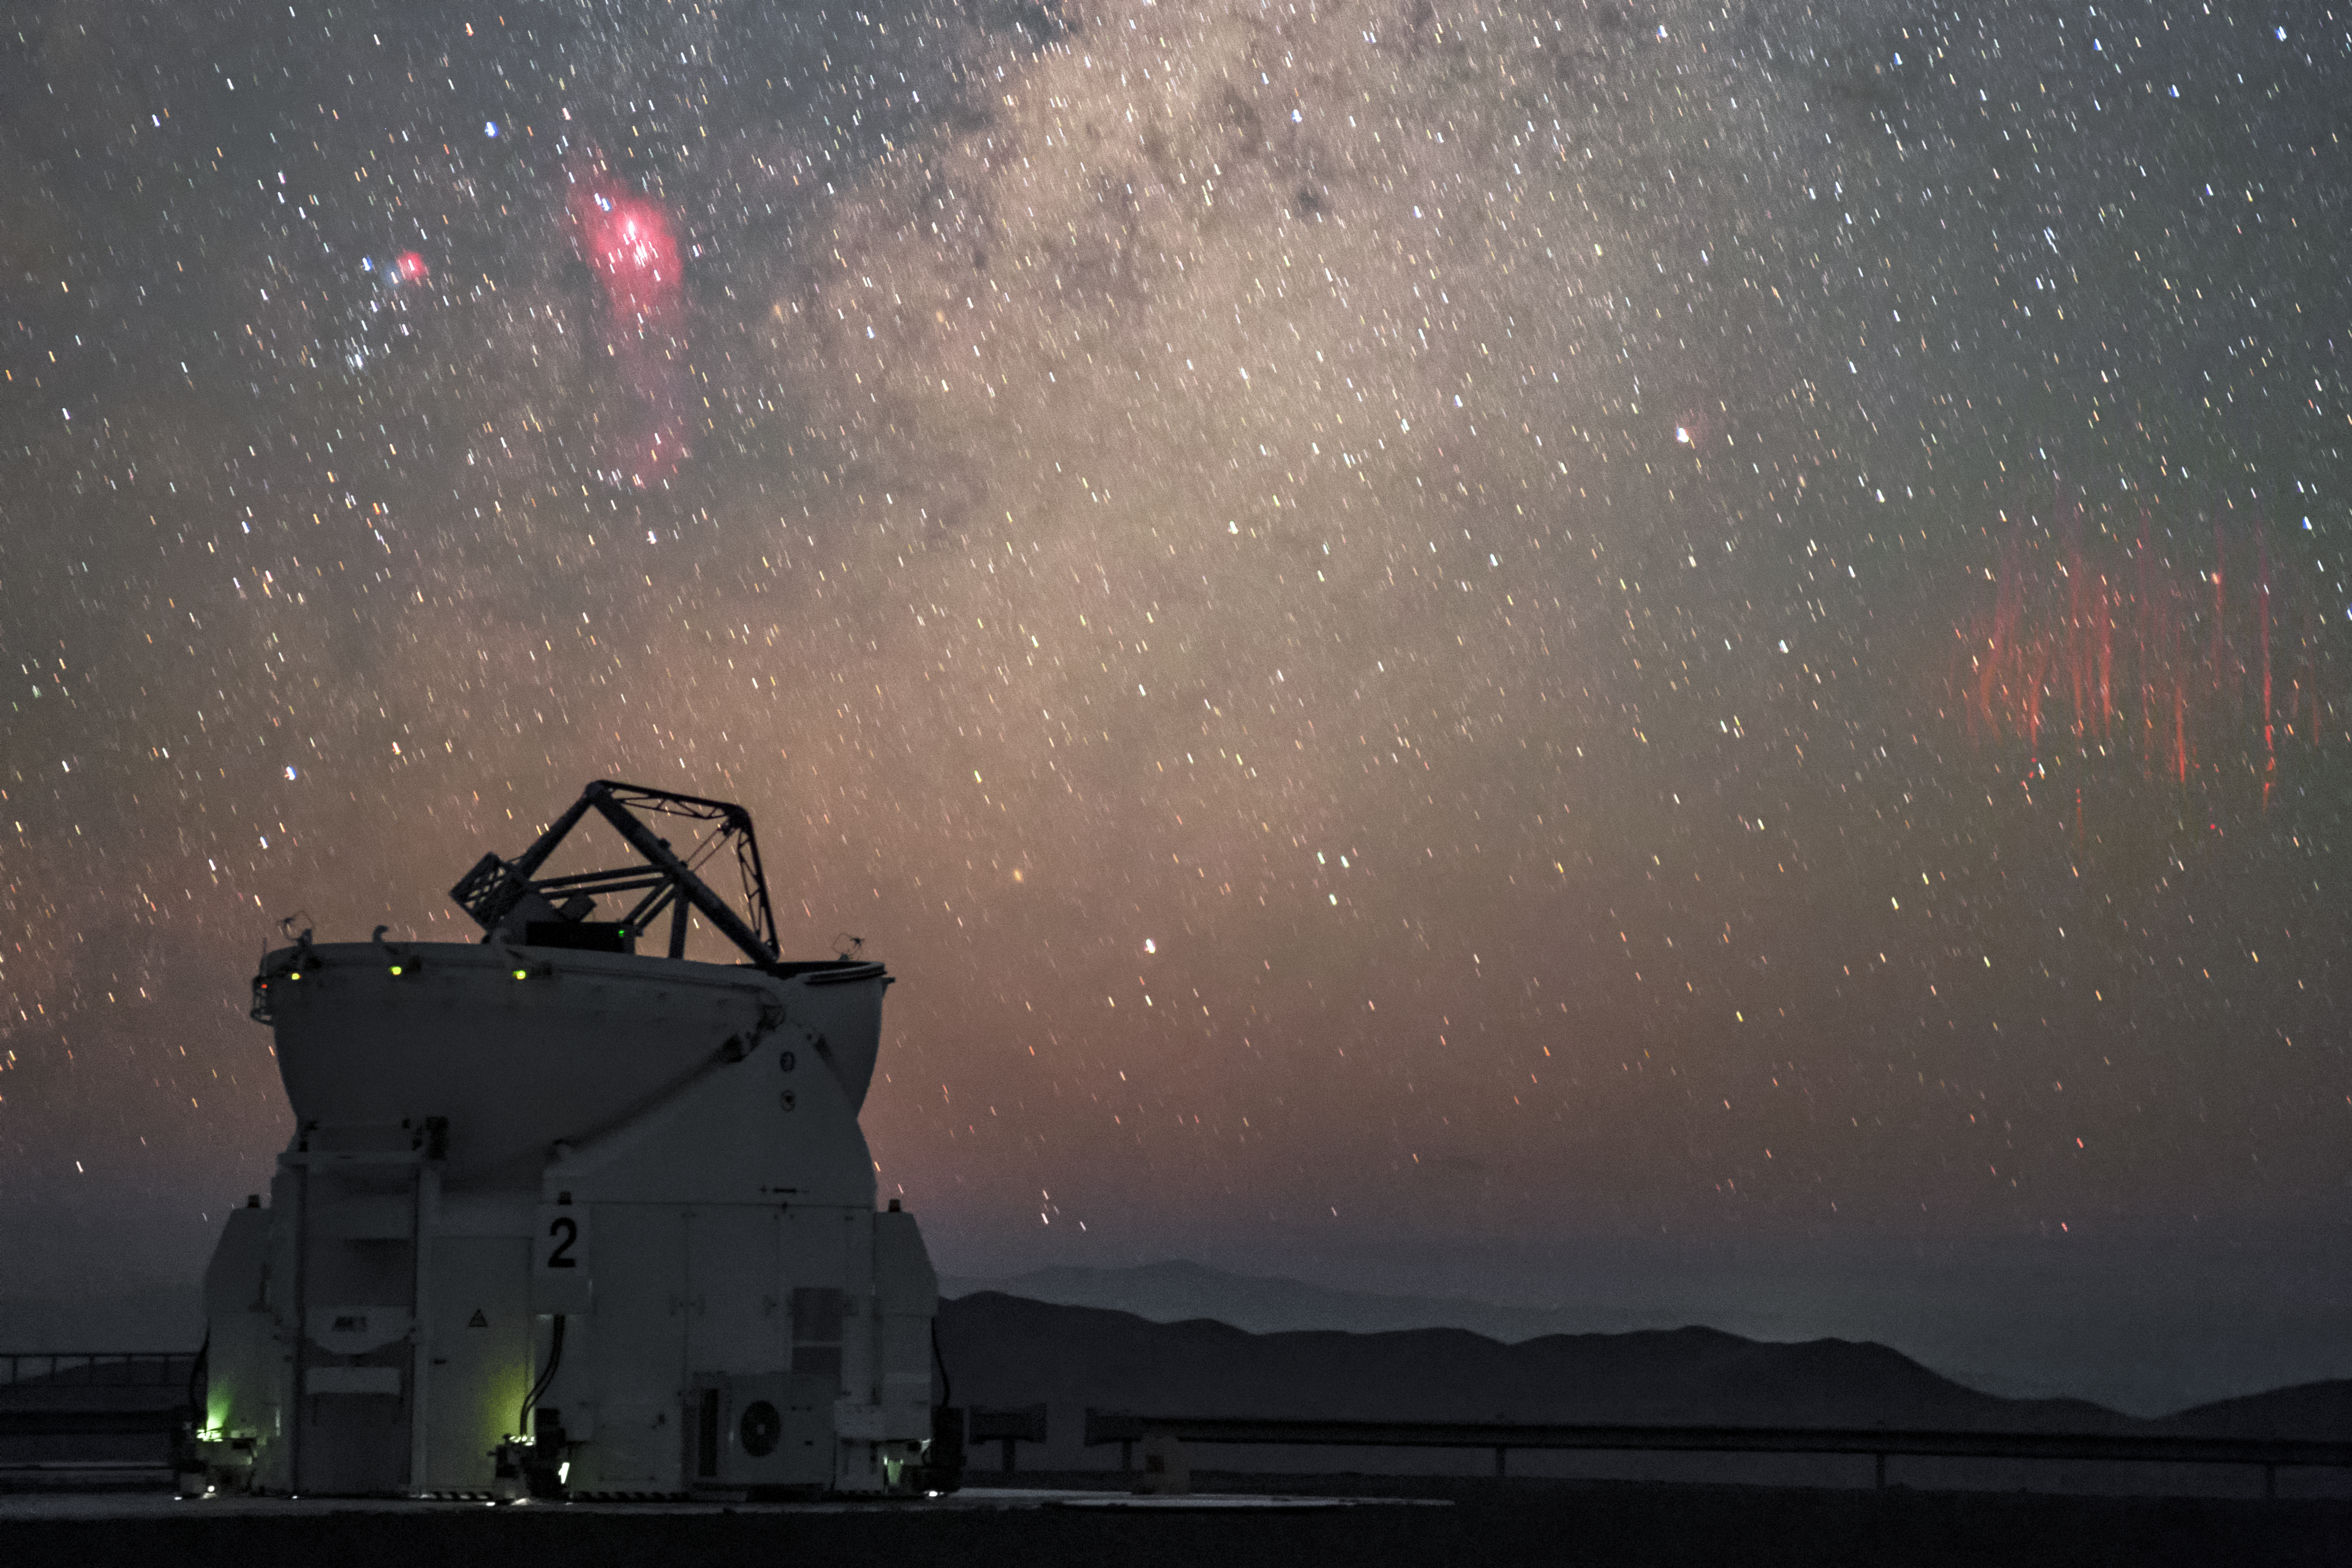

Paranal red sprites

First imaged in 1989, red sprites are a ghostly phenomenon that occur at high altitudes above thunderstorms. Photographed here by ESO Photo Ambassador Petr Horálek, the unmistakable tendrils of multiple red sprites are spotted approximately 600 kilometres away from ESO's Paranal Observatory above distant thunderclouds. In the foreground sits a lone 1.8-metre Auxiliary Telescope, part of ESO's Very Large Telescope (VLT).

Credit: P. Horálek/ESO